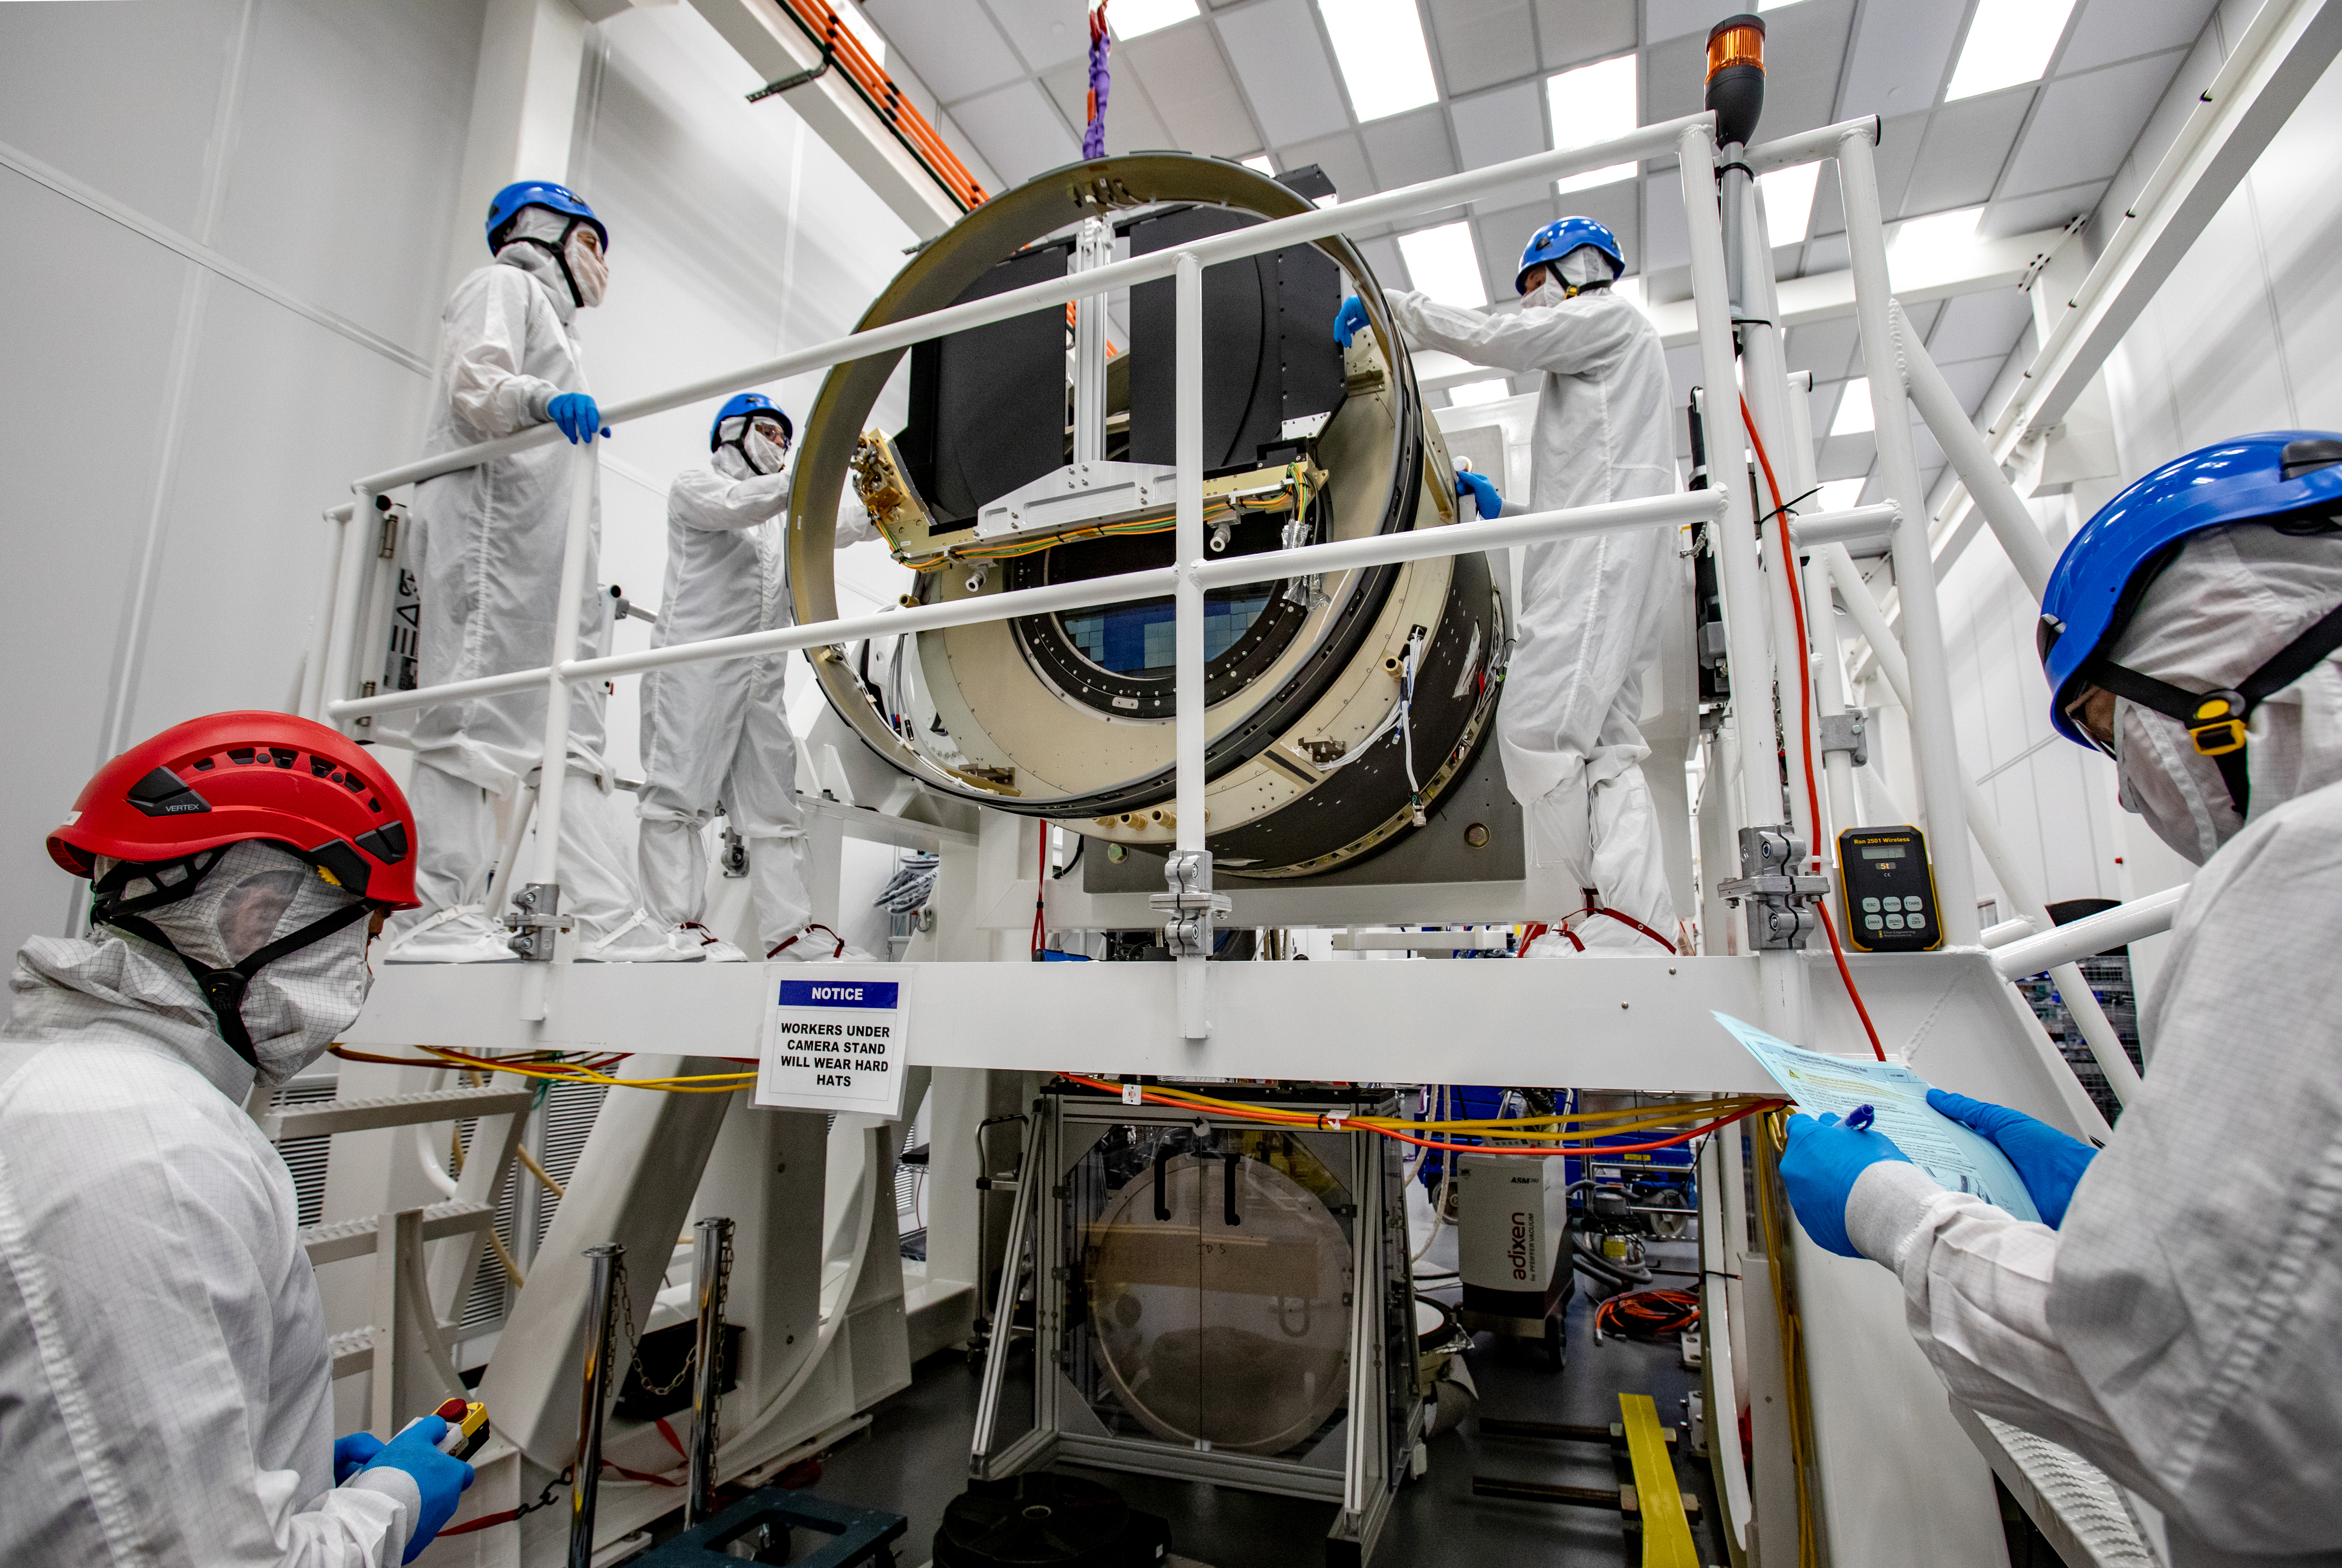

LSST Shutter Installation To Camera Body

The LSST camera team successfully attached the shutter to the camera body on June 8.

Credit: Jacqueline Ramseyer Orrell/SLAC National Accelerator Laboratory